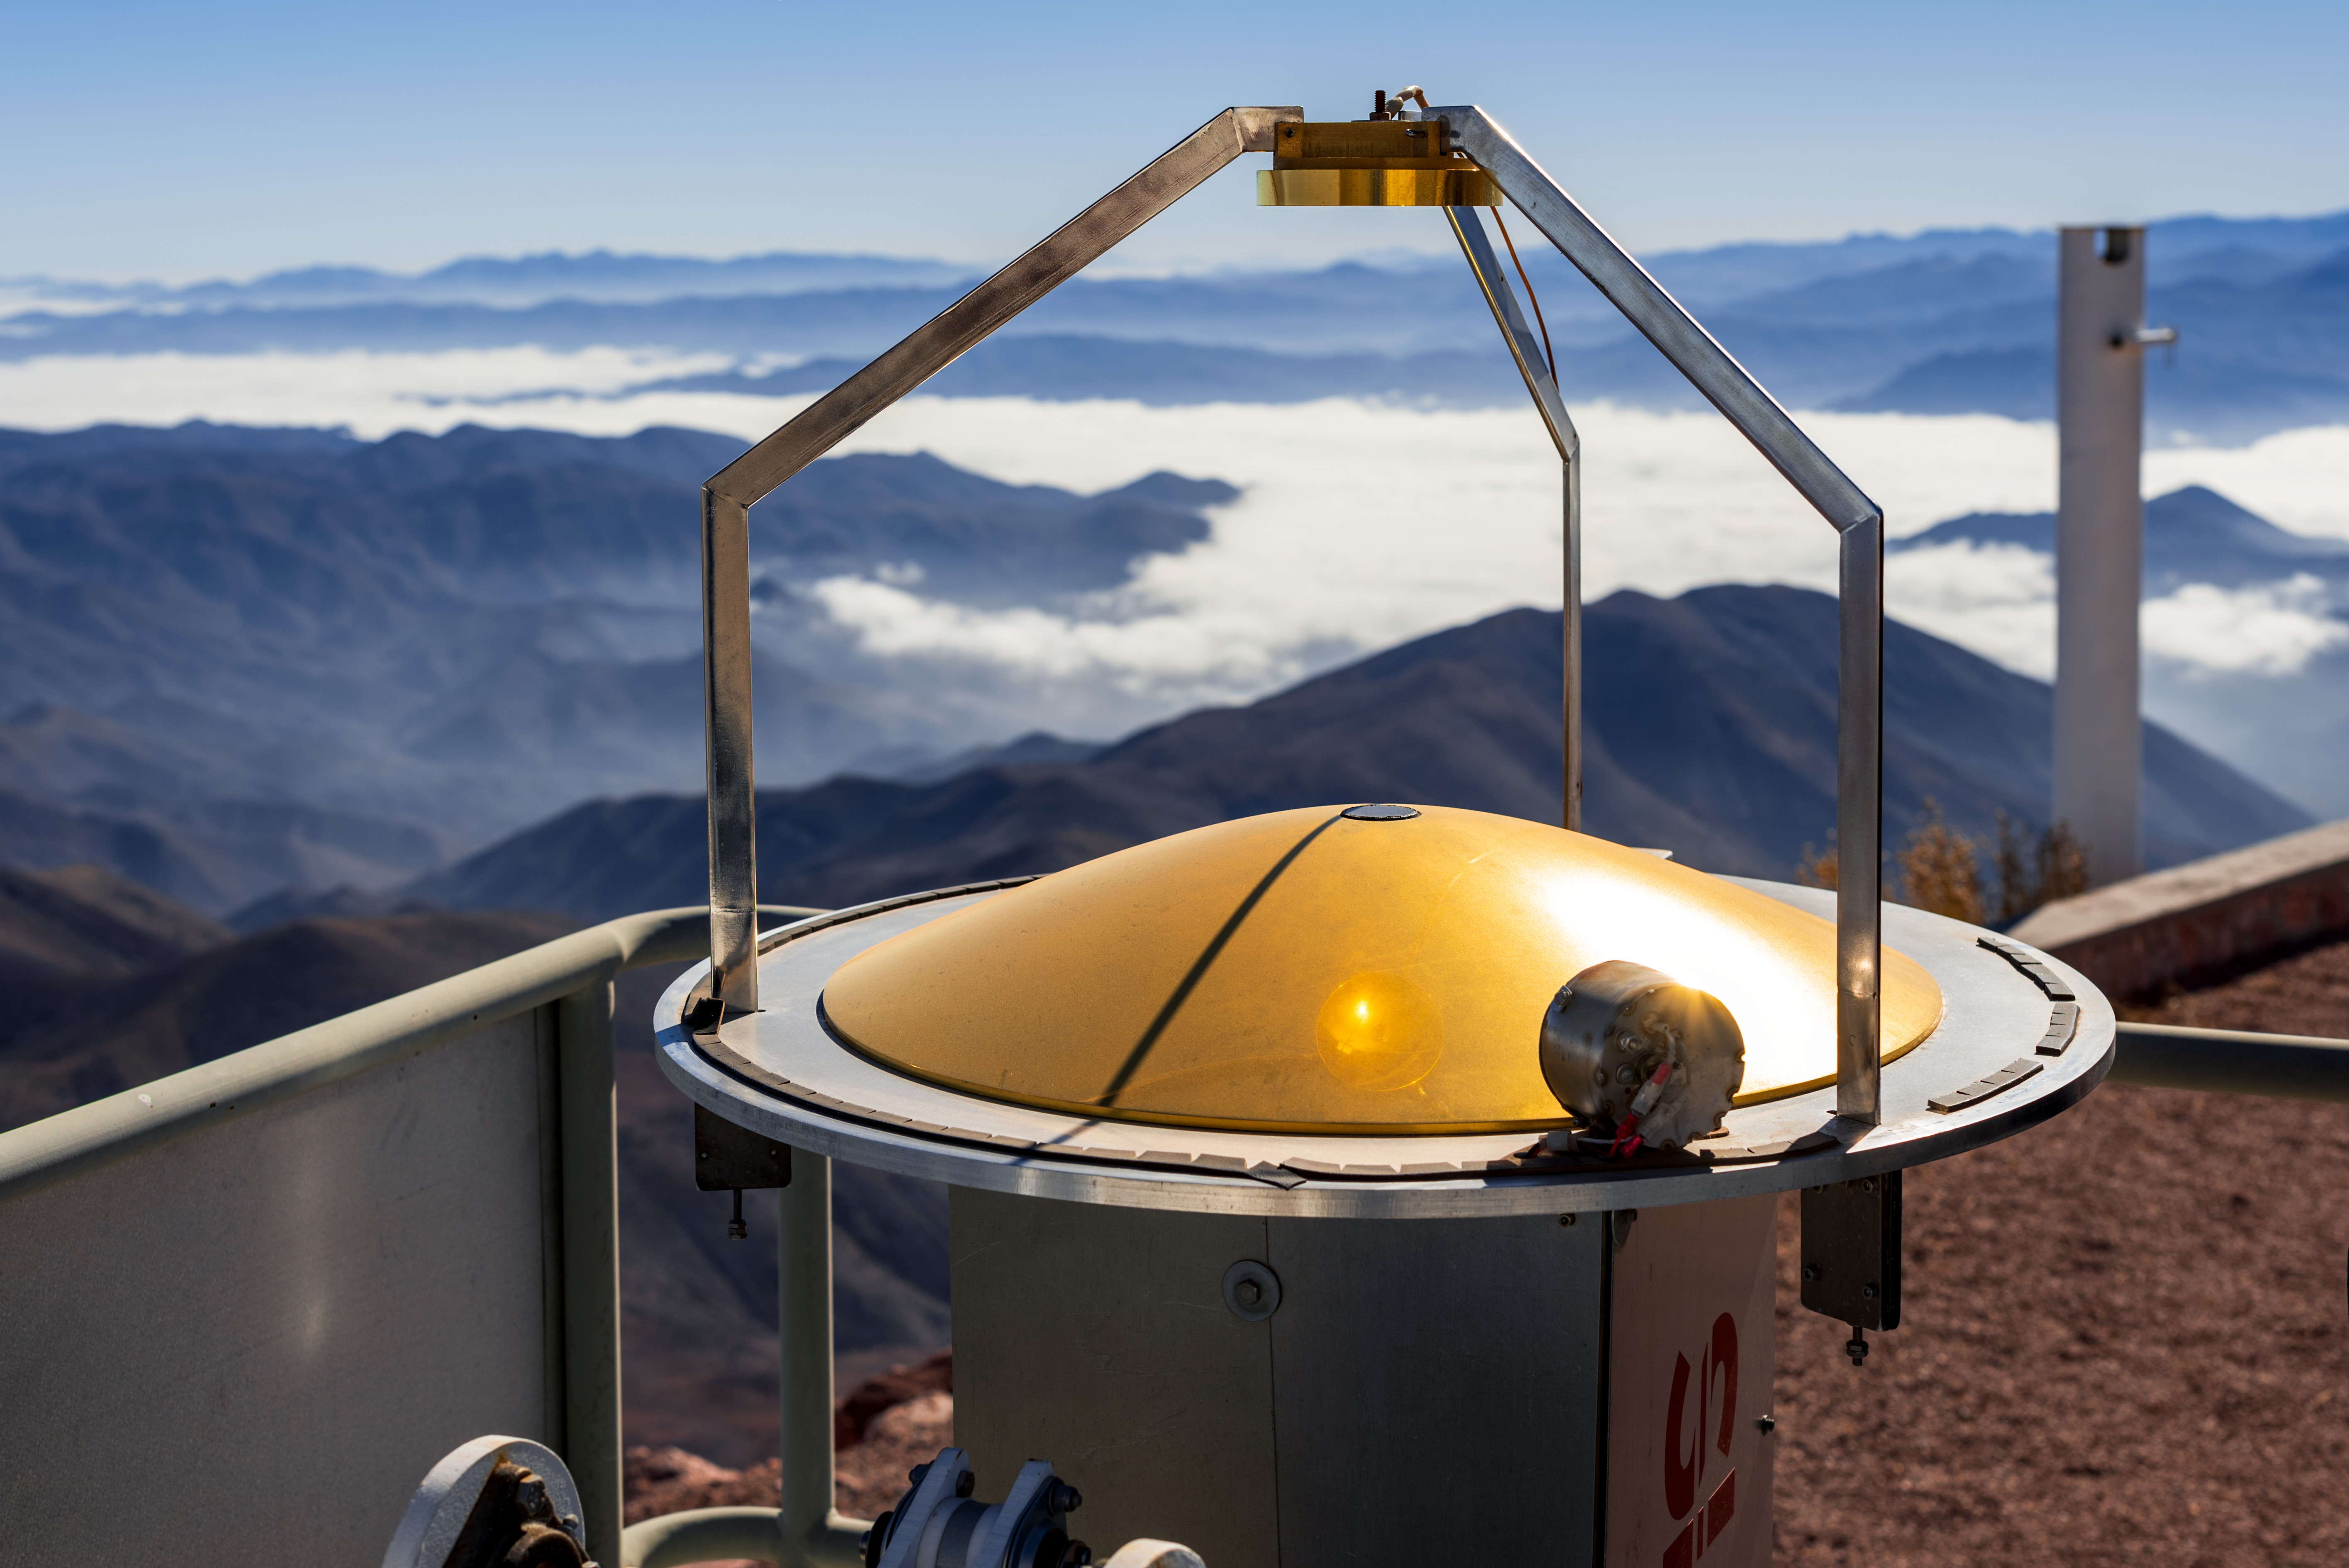

RASICAM

CTIO/NOIRLab/NSF/AURA/D. Munizaga

Credit: NOIRLab